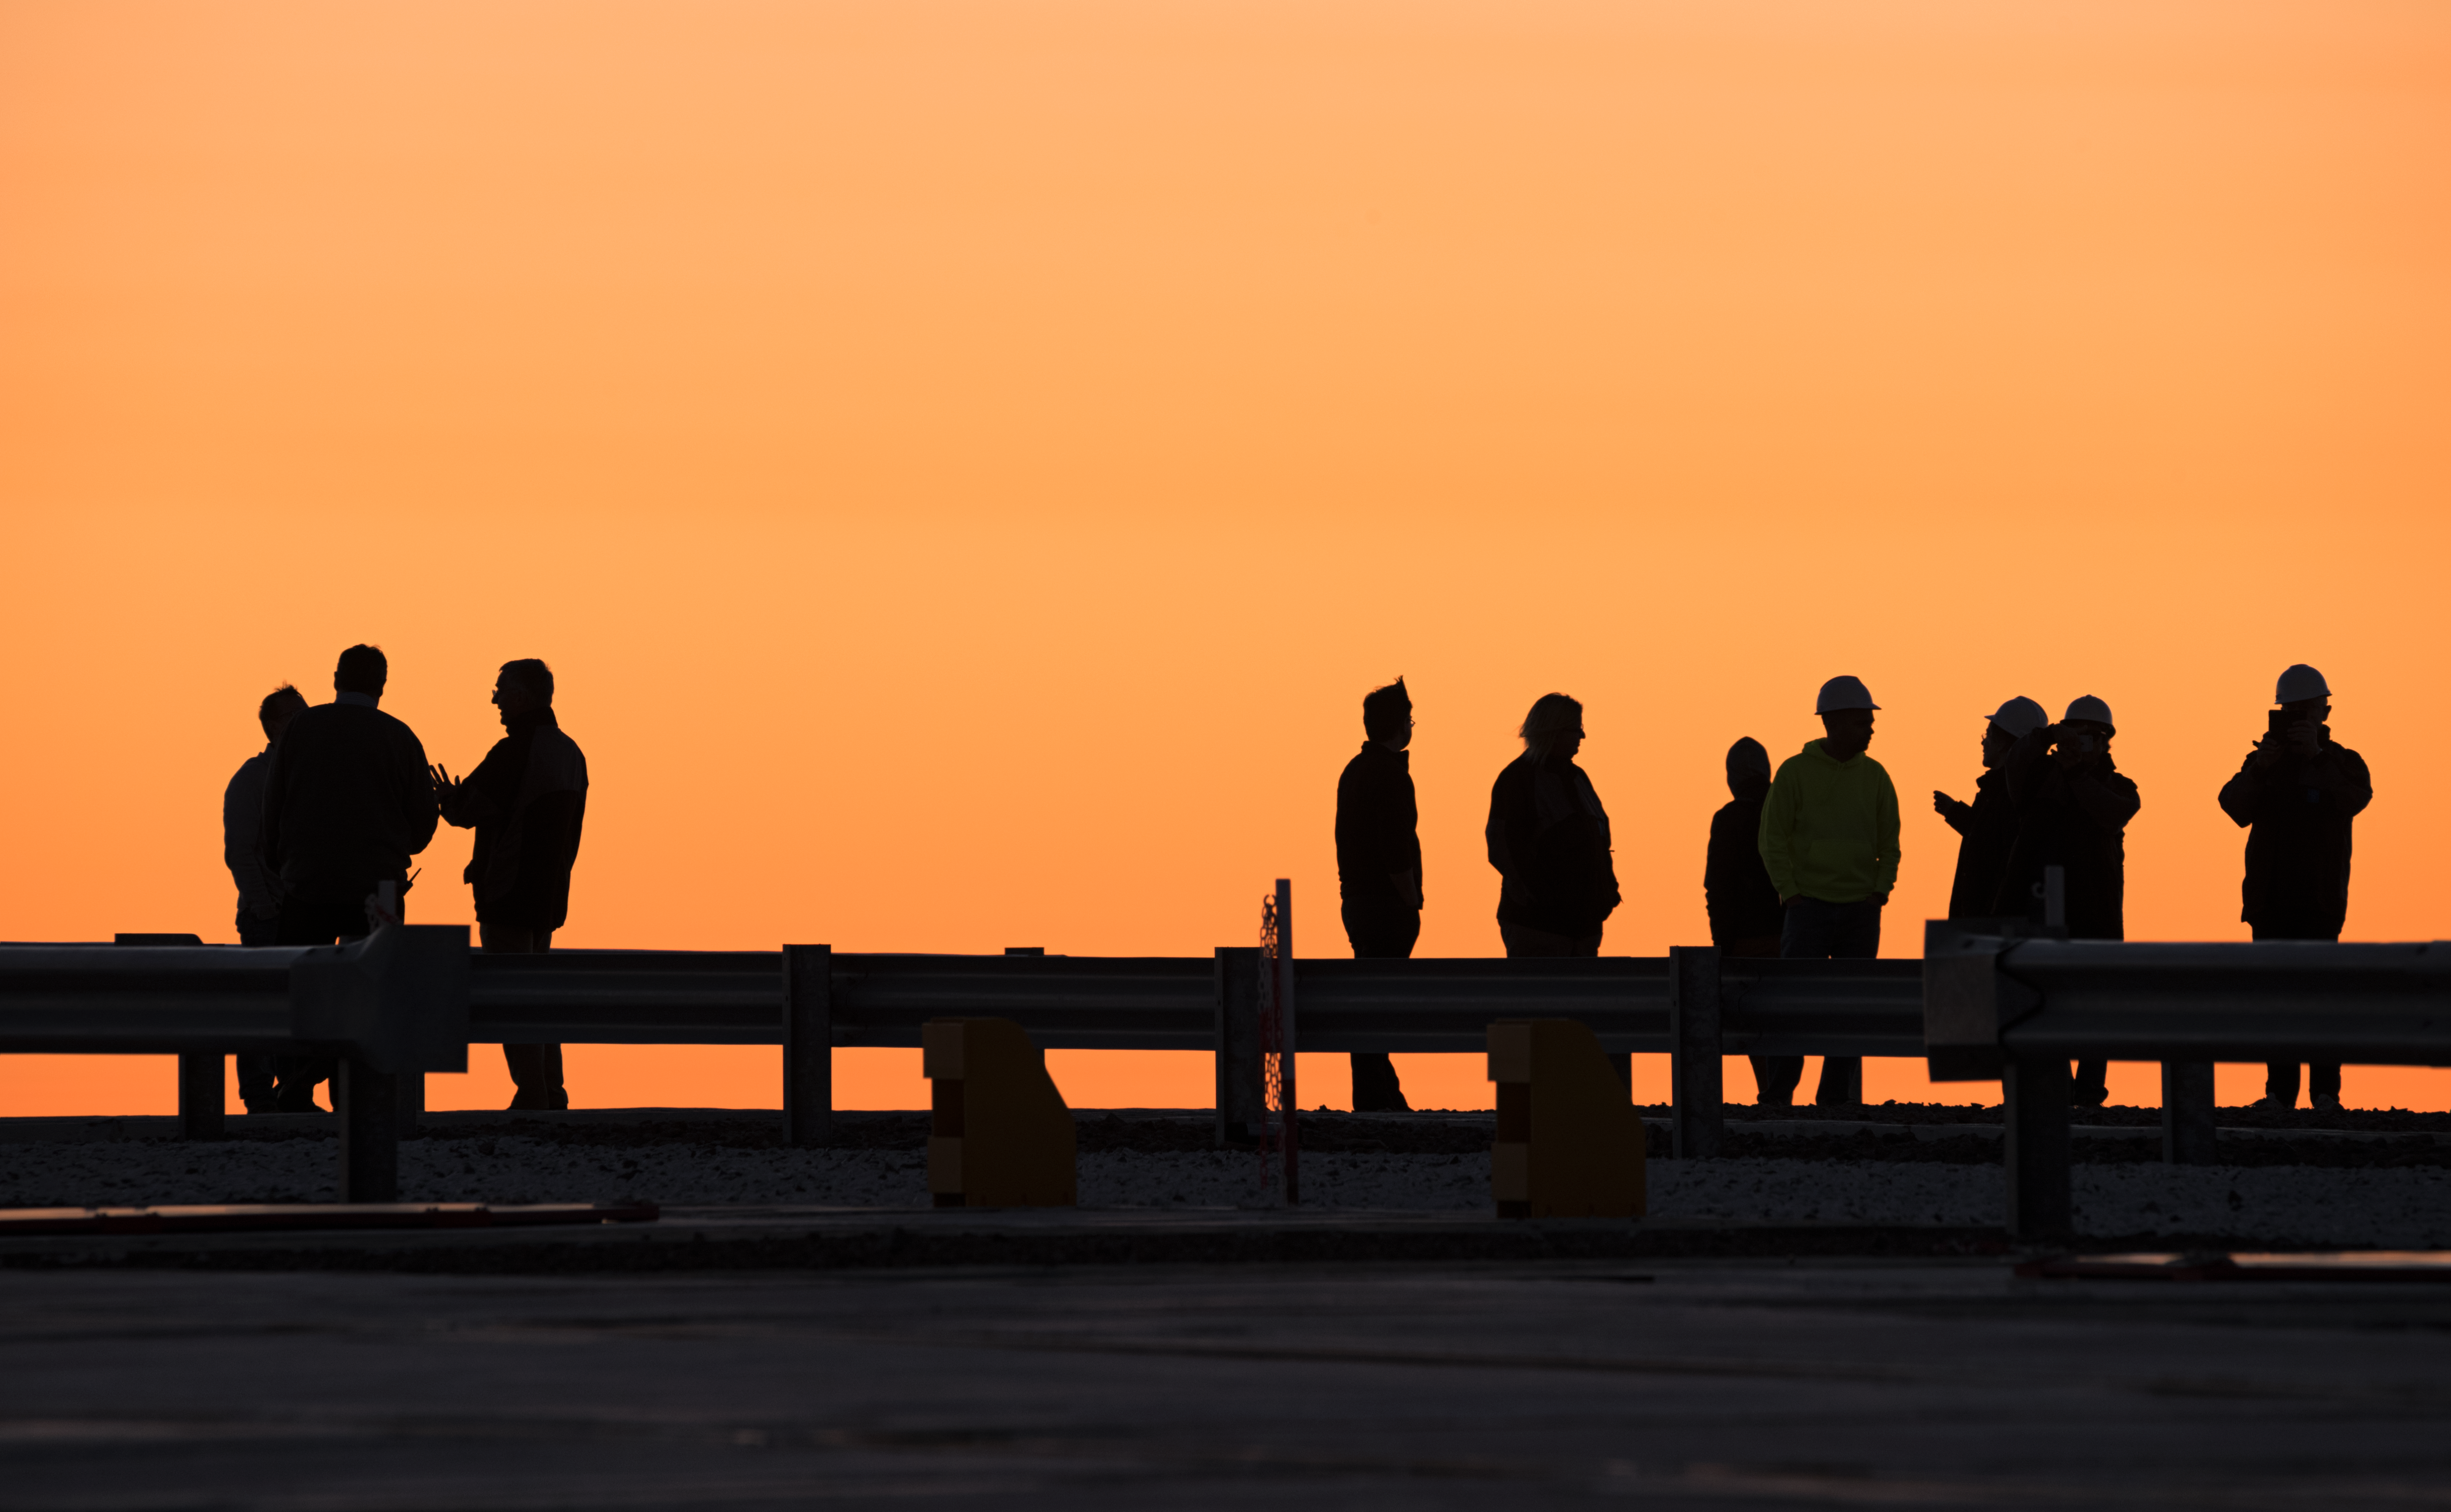

Silhouette on orange

Taking a break from observing the Universe with ESO's Very Large Telescope at Paranal Observatory in Chile, the astronomers and engineers form a perfect silhouette against the sky filled with deep orange sunlight.

Credit: ESO/Y. Beletsky